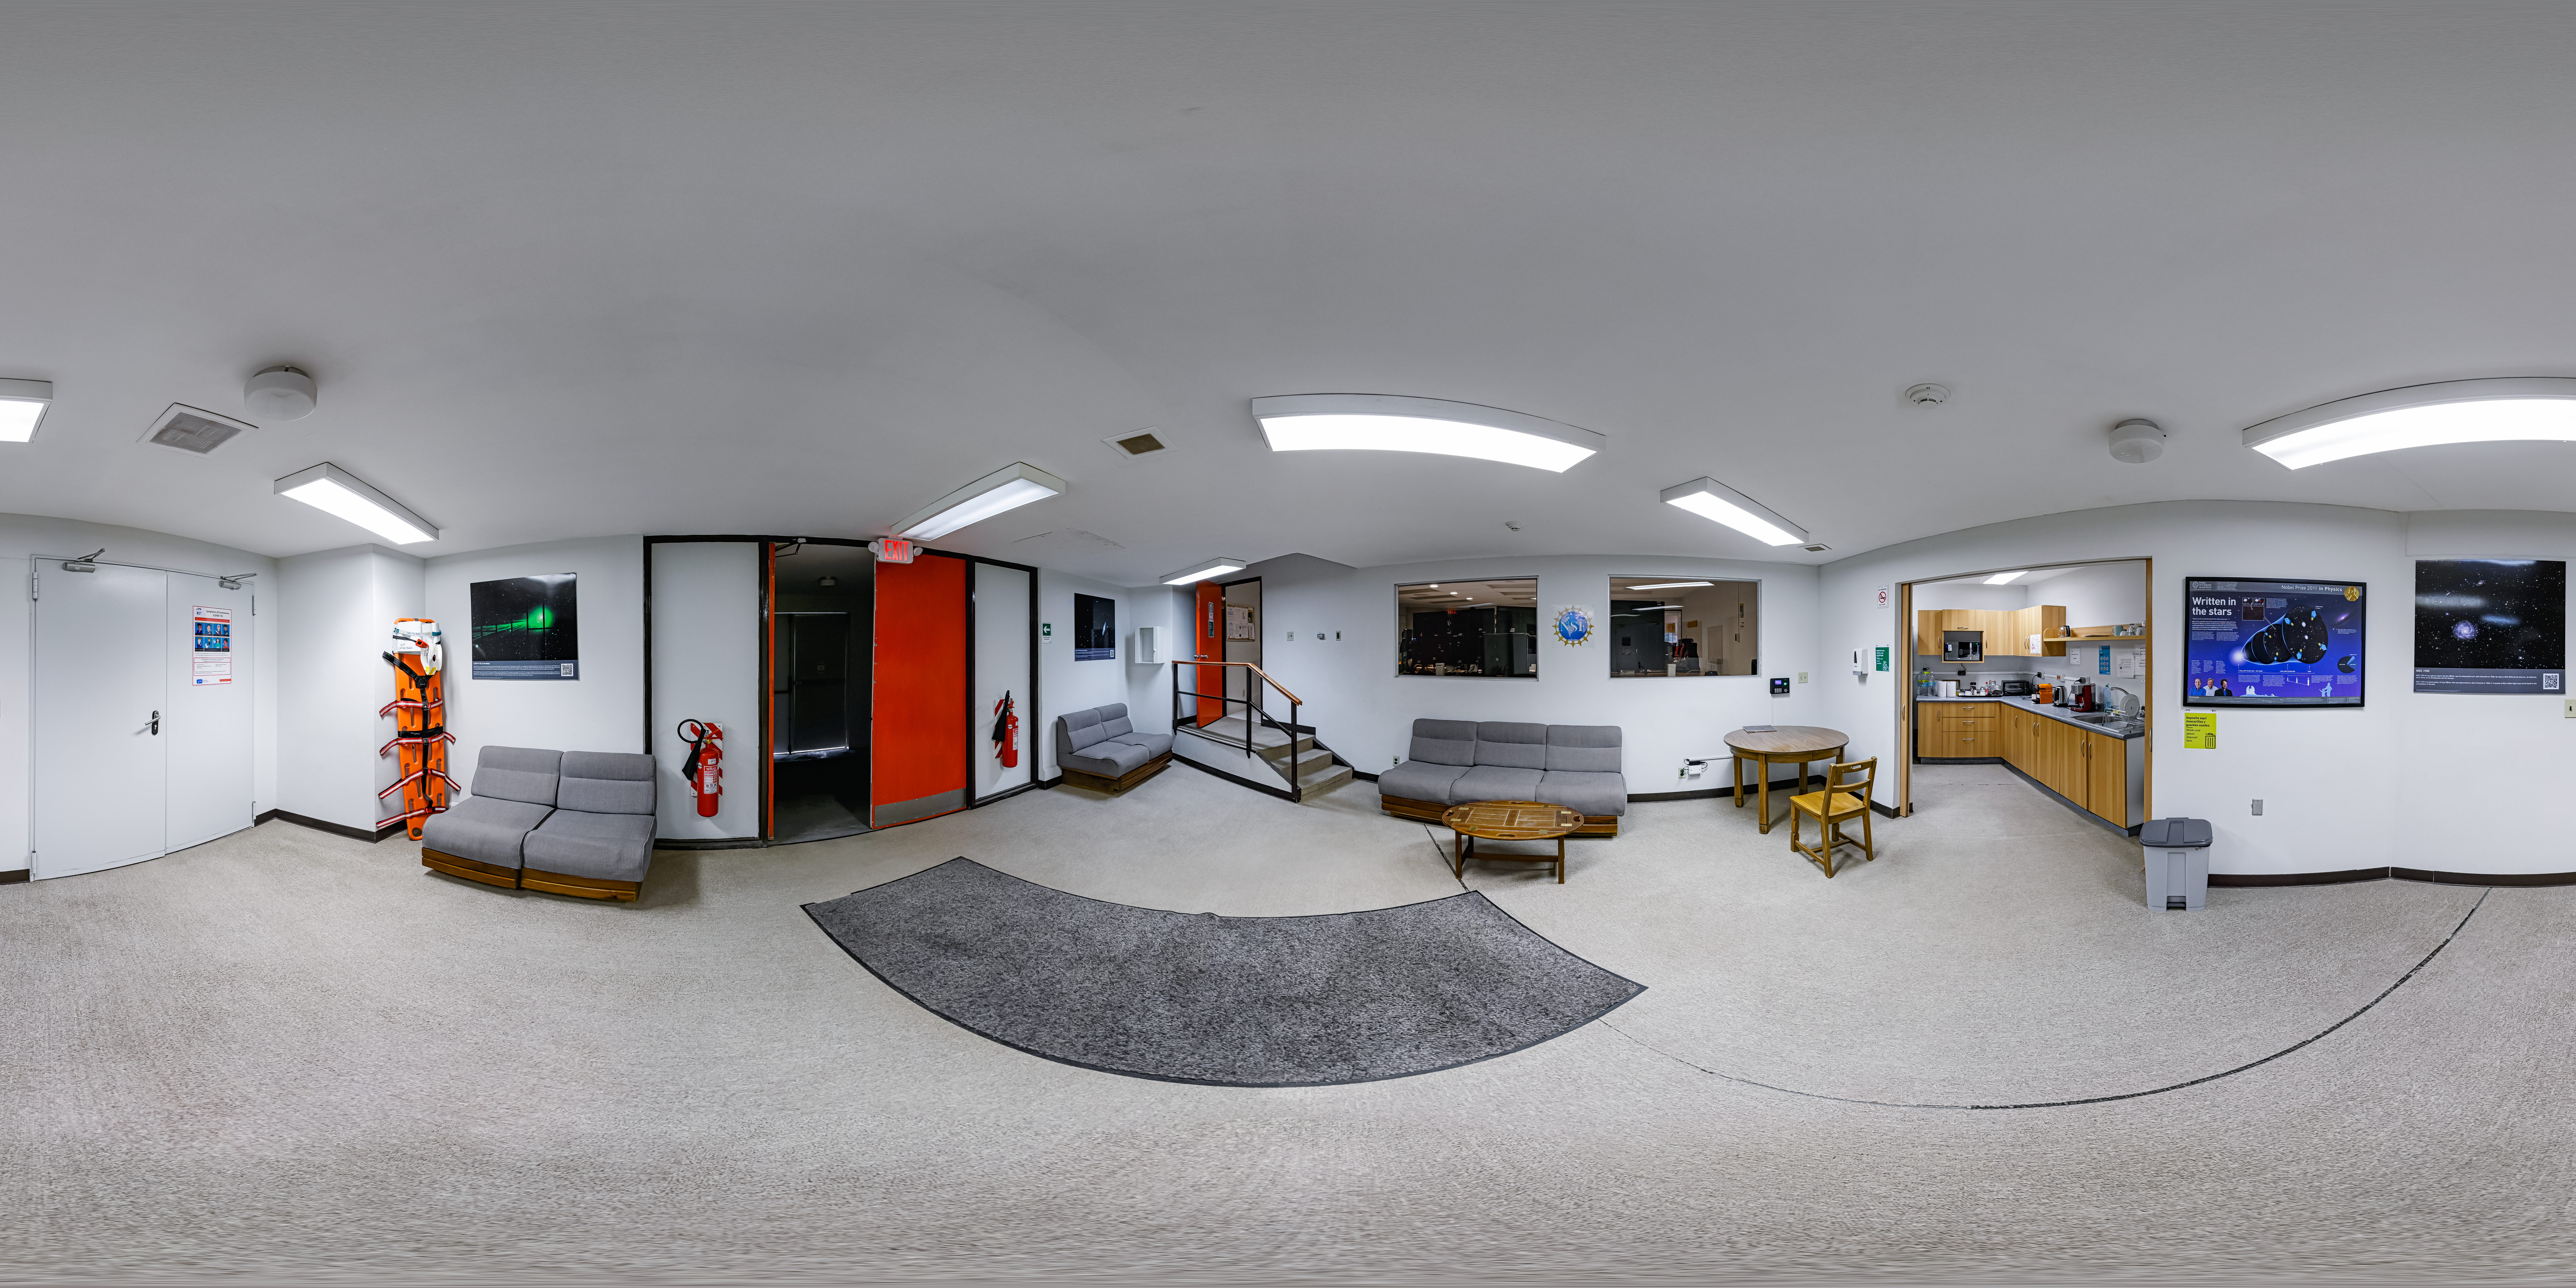

Víctor M. Blanco 4-meter Telescope Relax Hall 360 Panorama

A 360 panorama view of the relax hall inside of the Víctor M. Blanco 4-meter Telescope at Cerro Tololo Inter-American Observatory (CTIO) in Chile.

Credit: CTIO/NOIRLab/NSF/AURA/P. Horálek